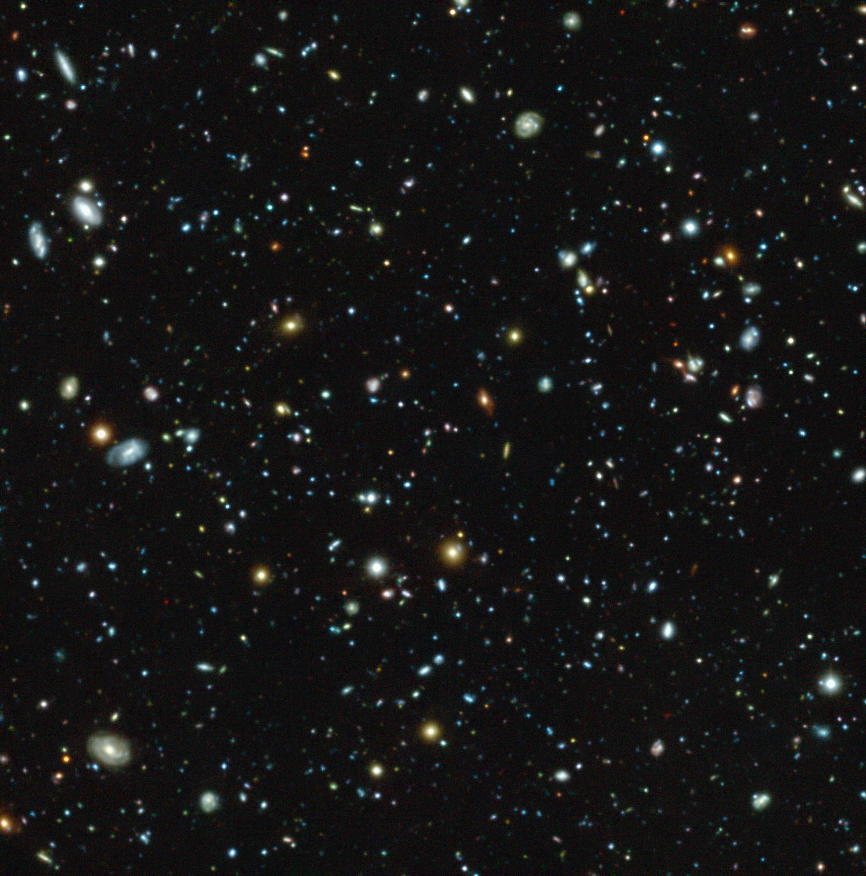

The Hubble Ultra Deep Field seen with MUSE

This colour image shows the Hubble Ultra Deep Field region, a tiny but much-studied region in the constellation of Fornax, as observed with the MUSE instrument on ESO’s Very Large Telescope. But this picture only gives a very partial view of the riches of the MUSE data, which also provide a spectrum for each pixel in the picture. This data set has allowed astronomers not only to measure distances for far more of these galaxies than before — a total of 1600 — but also to find out much more about each of them. Surprisingly 72 new galaxies were found that had eluded deep imaging with the NASA/ESA Hubble Space Telescope.

Credit: ESO/MUSE HUDF collaboration